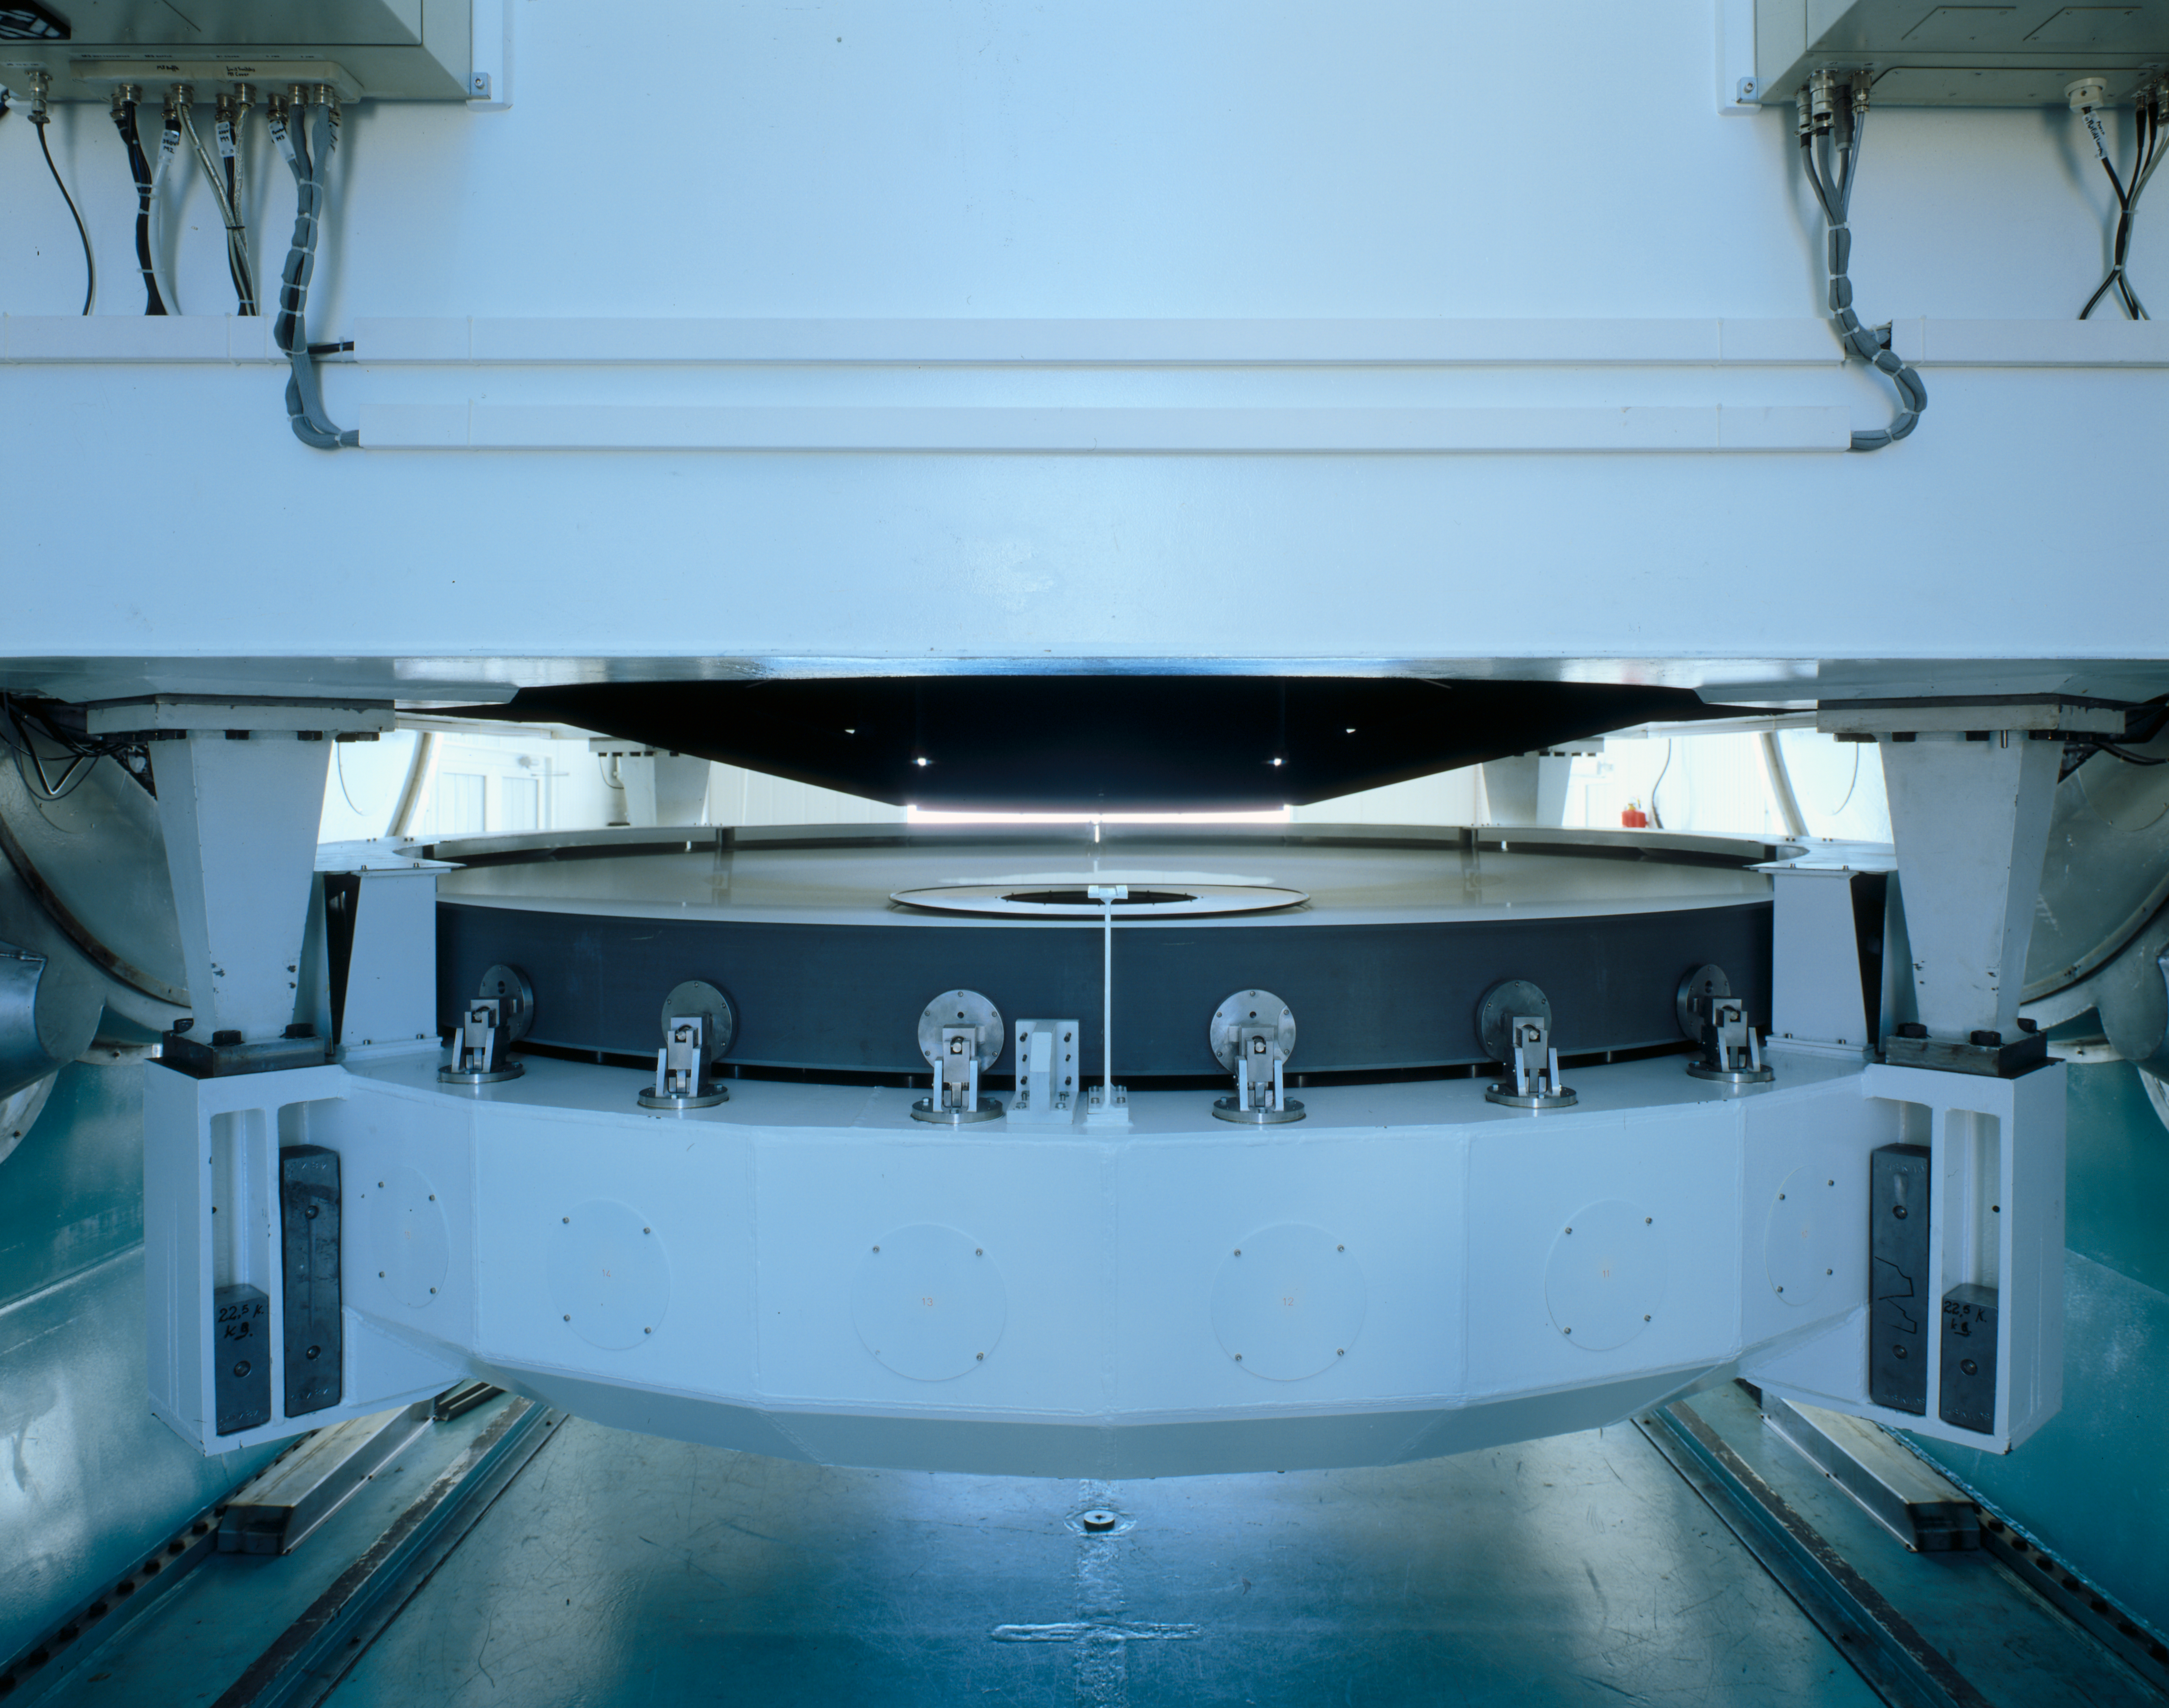

NTT M1 mirror cell

Photograph showing the NTT M1 Mirror Cell.

Credit: ESO/C.Madsen